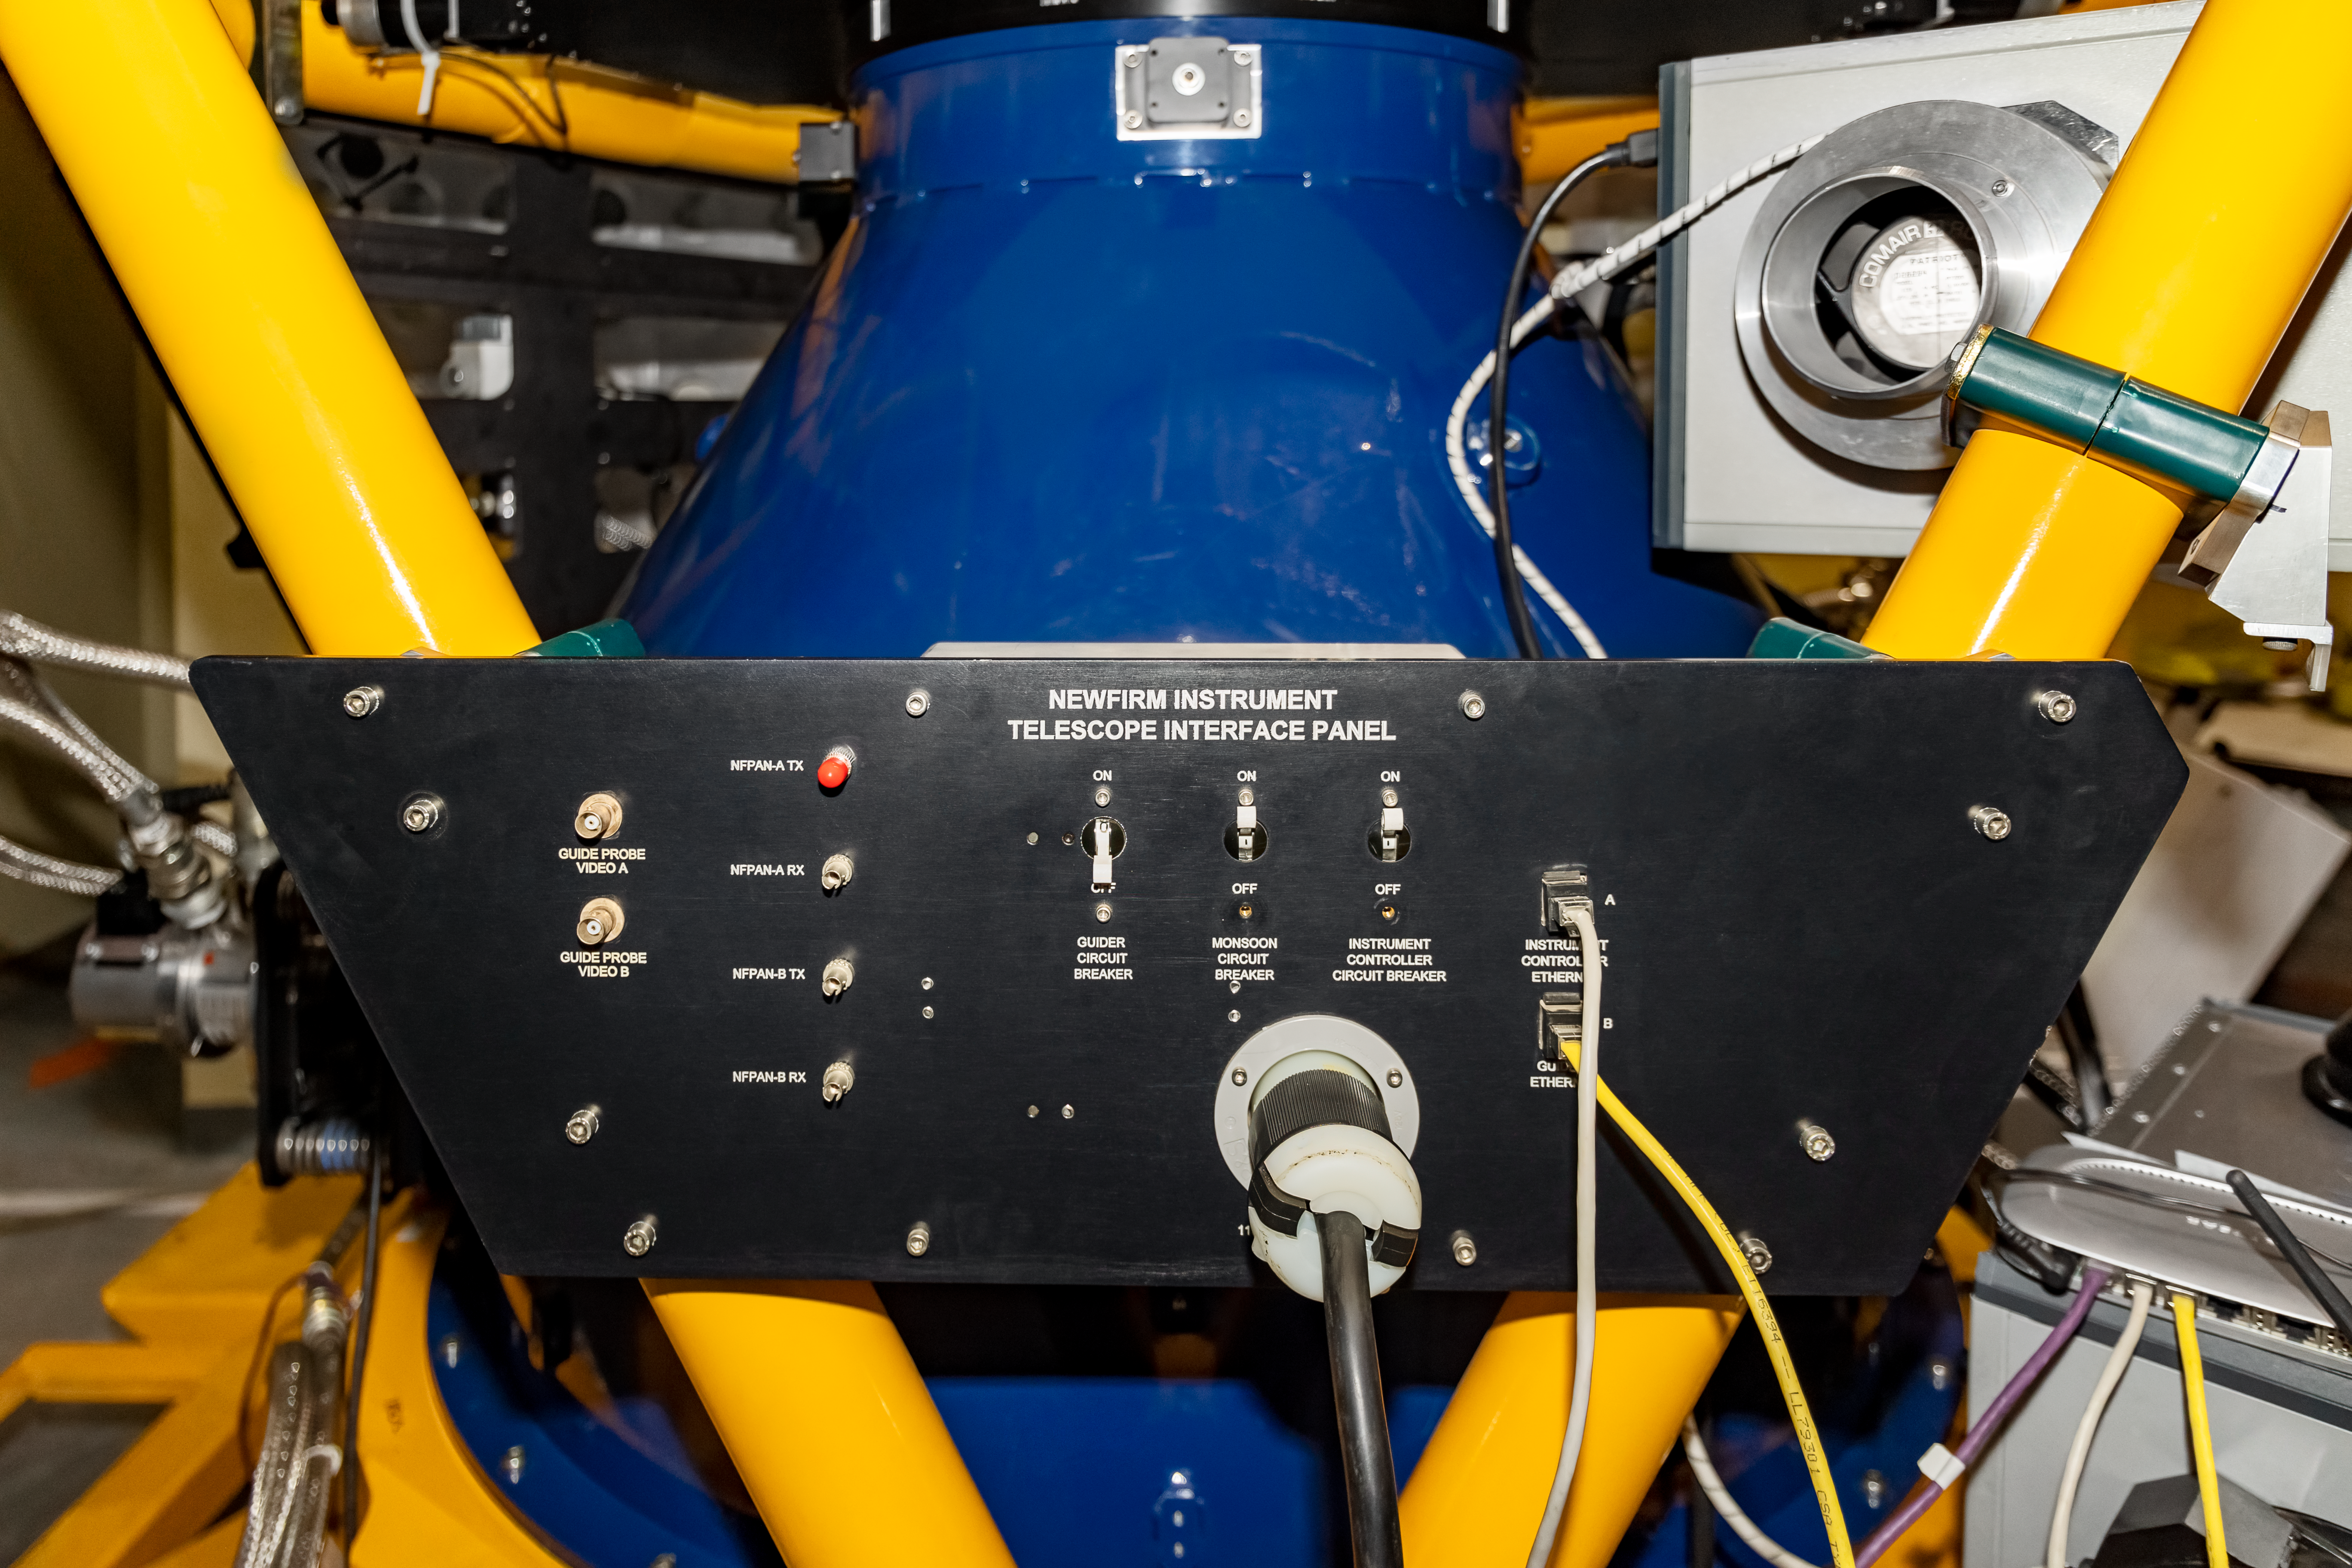

NEWFIRM Telescope Interface Panel

A closeup of NEWFIRM's telescope interface panel at Cerro Tololo Inter-American Observatory.

Credit: CTIO/NOIRLab/NSF/AURA